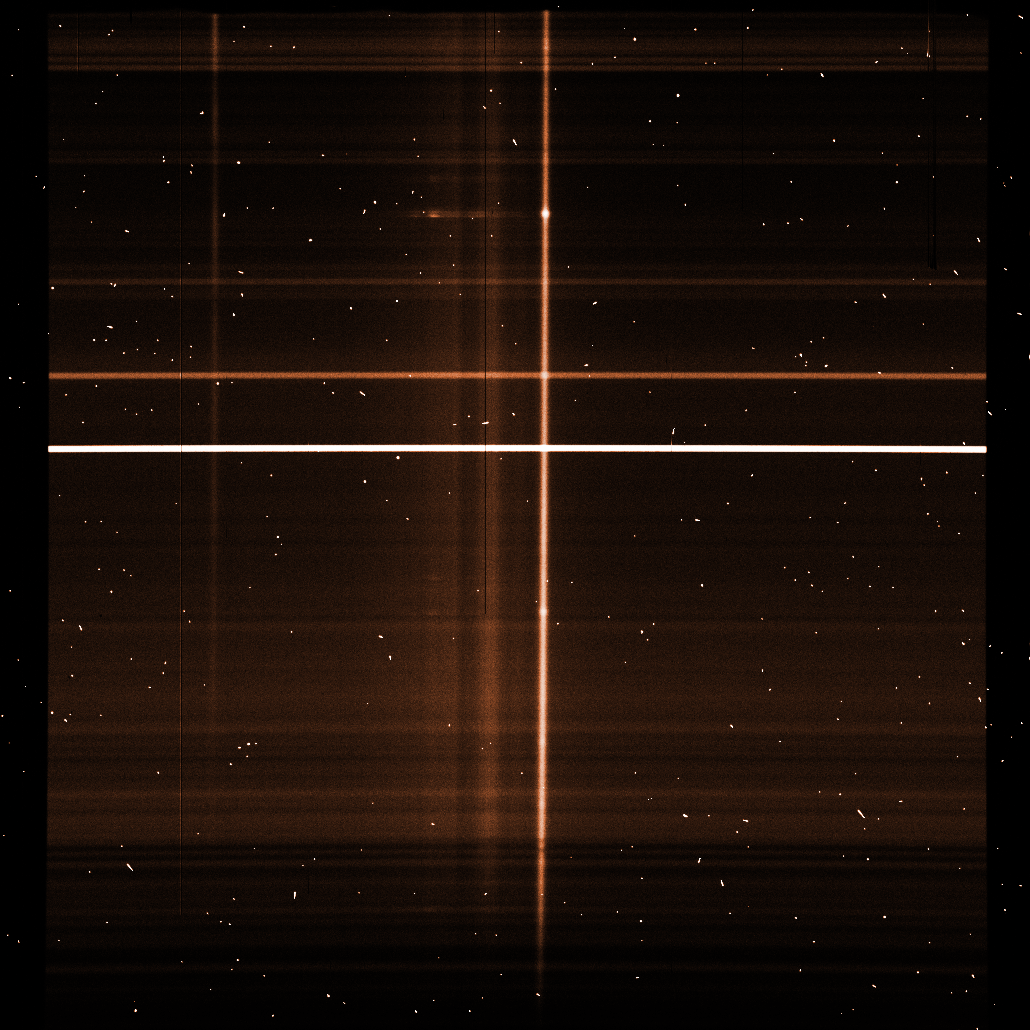

A raw spectrum obtained with EFOSC2

A long, narrow slit isolates a small strip of sky. On this image, the slit is horizontal. The spectrograph then splits the light from the slit into its individual colours, with each point along the slit forming a vertical rainbow. In this spectrum, the light from NGC 5775, a galaxy, forms faint vertical bands. The bright vertical line is the spectrum of a star. The horizontal lines correspond to colours at which the sky itself emits light.

Credit: ESO